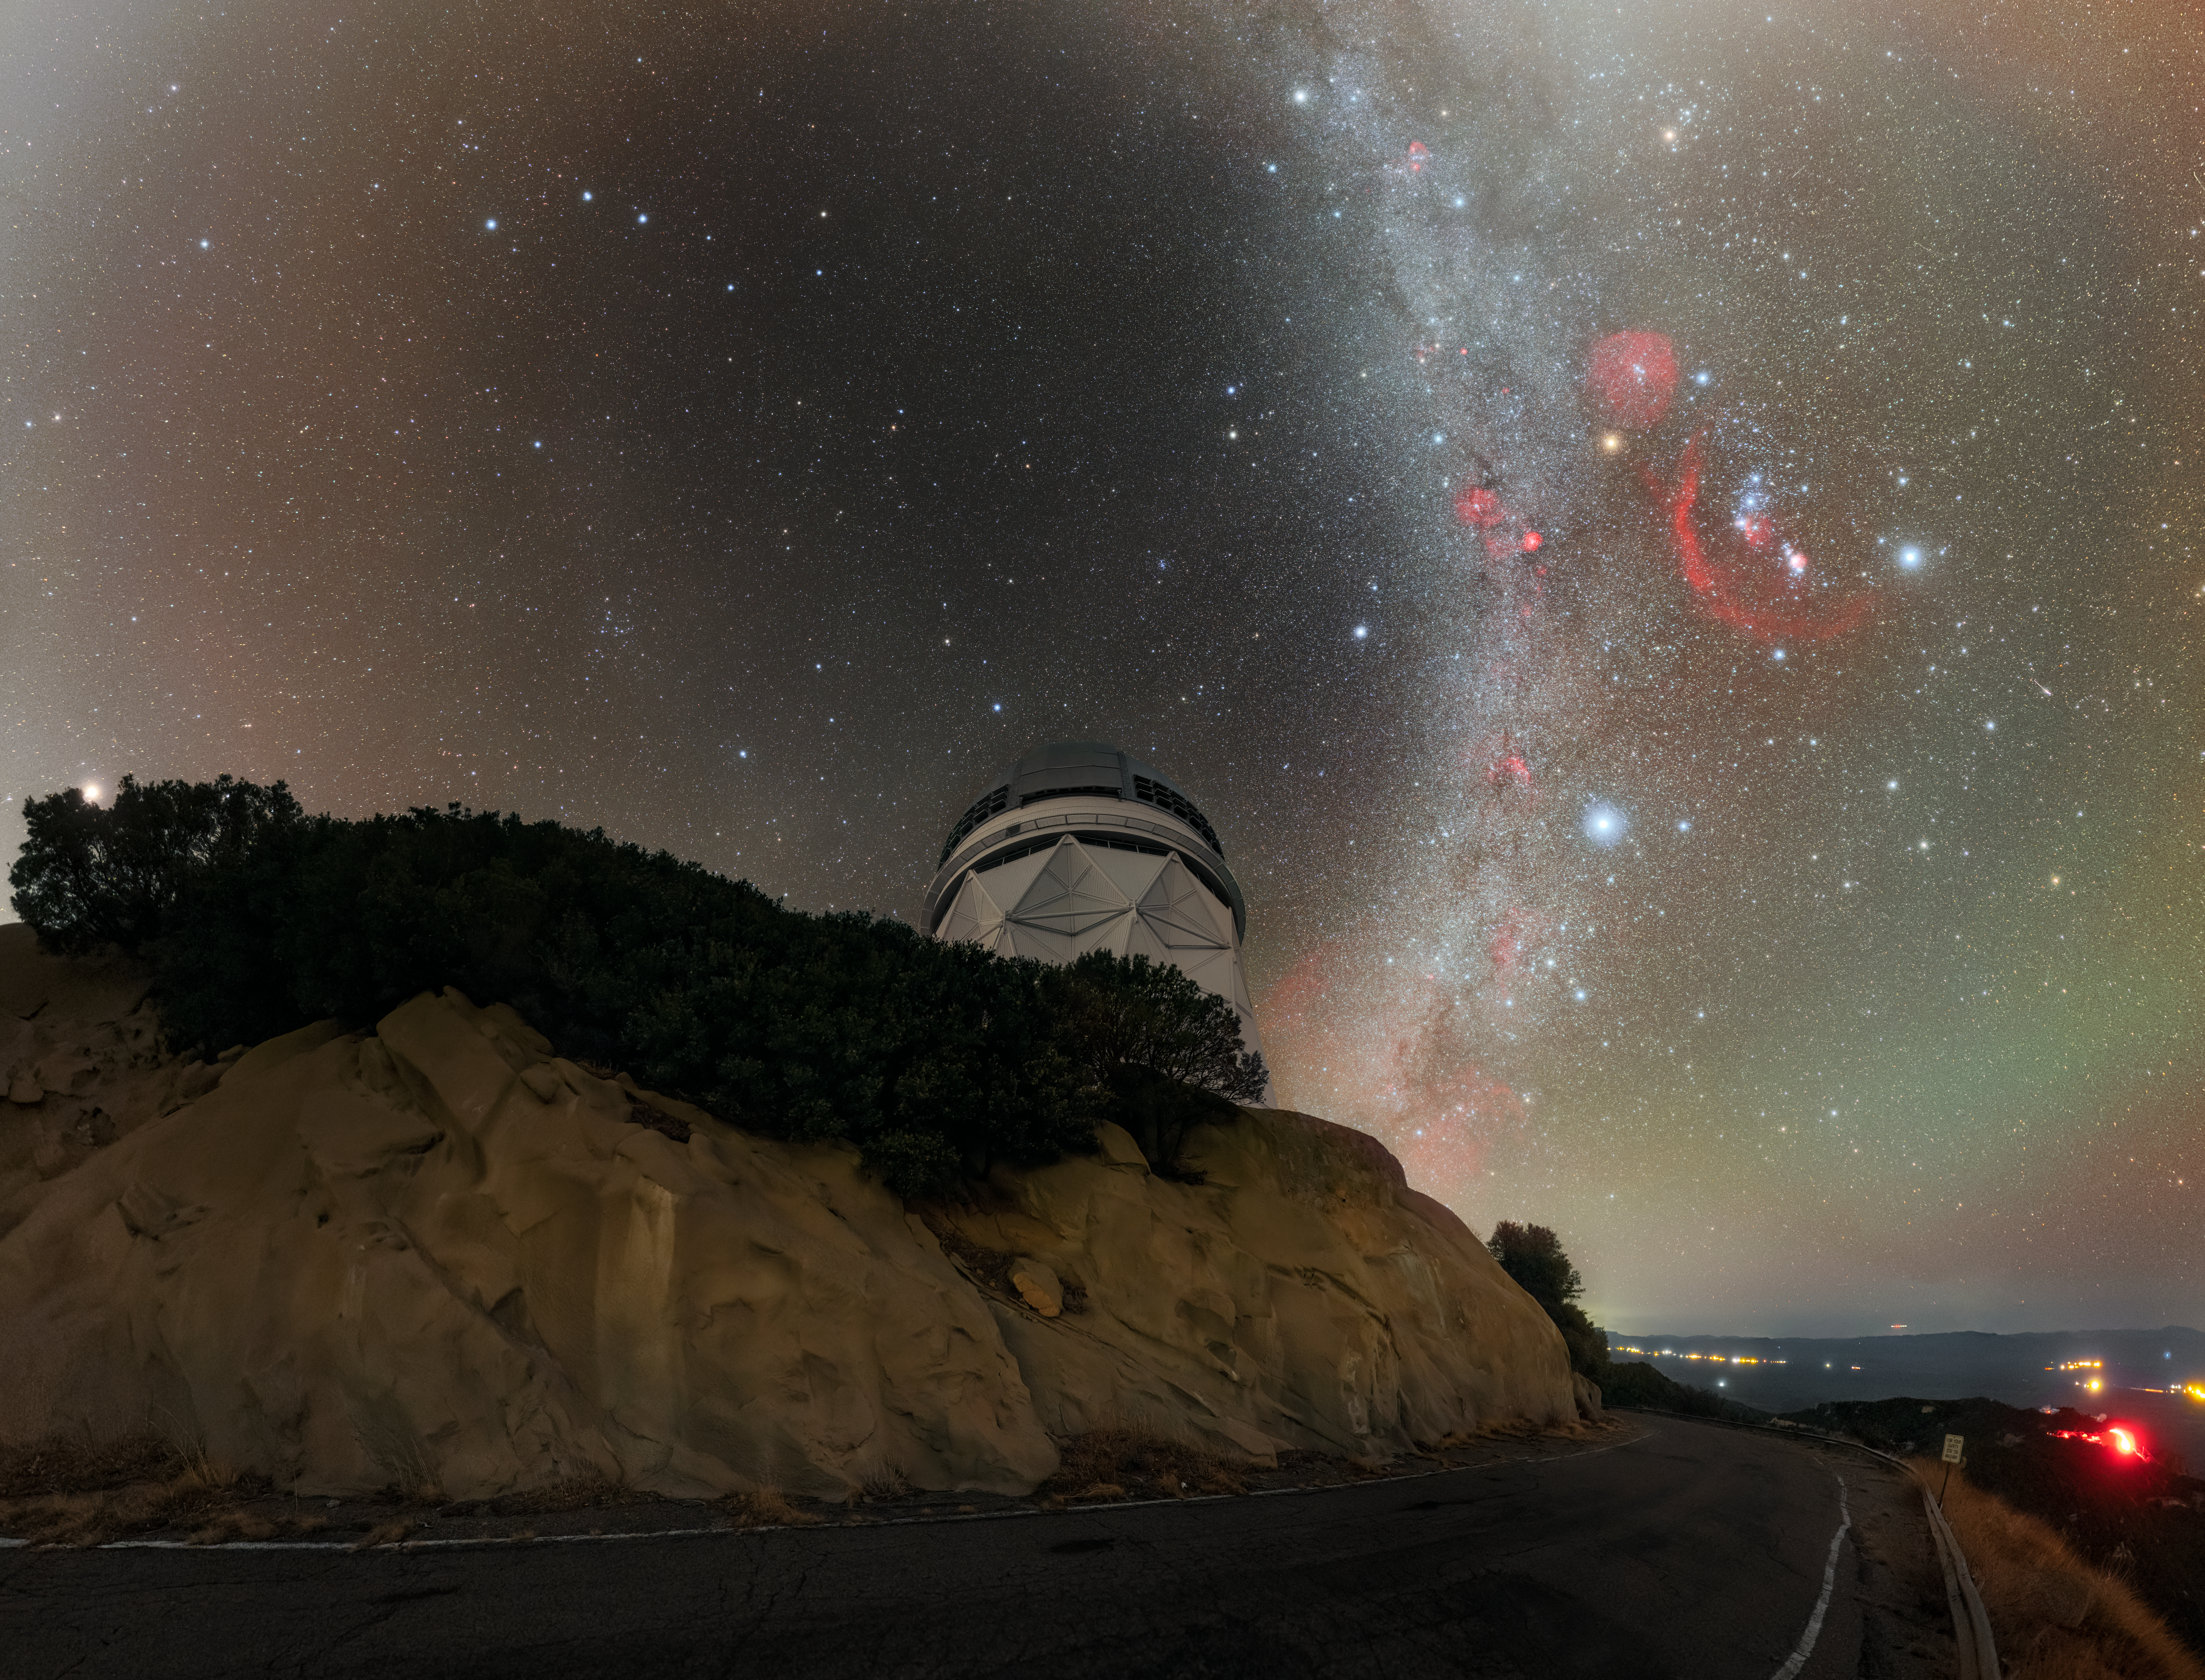

Nicholas U. Mayall and the Milky Way

The U.S. National Science Foundation Nicholas U. Mayall 4-meter Telescope at Kitt Peak National Observatory (KPNO), a Program of NSF NOIRLab, beneath the Milky Way galaxy.

Credit: DESI Collaboration/DOE/KPNO/NOIRLab/NSF/AURA/P. Horálek (Institute of Physics in Opava)